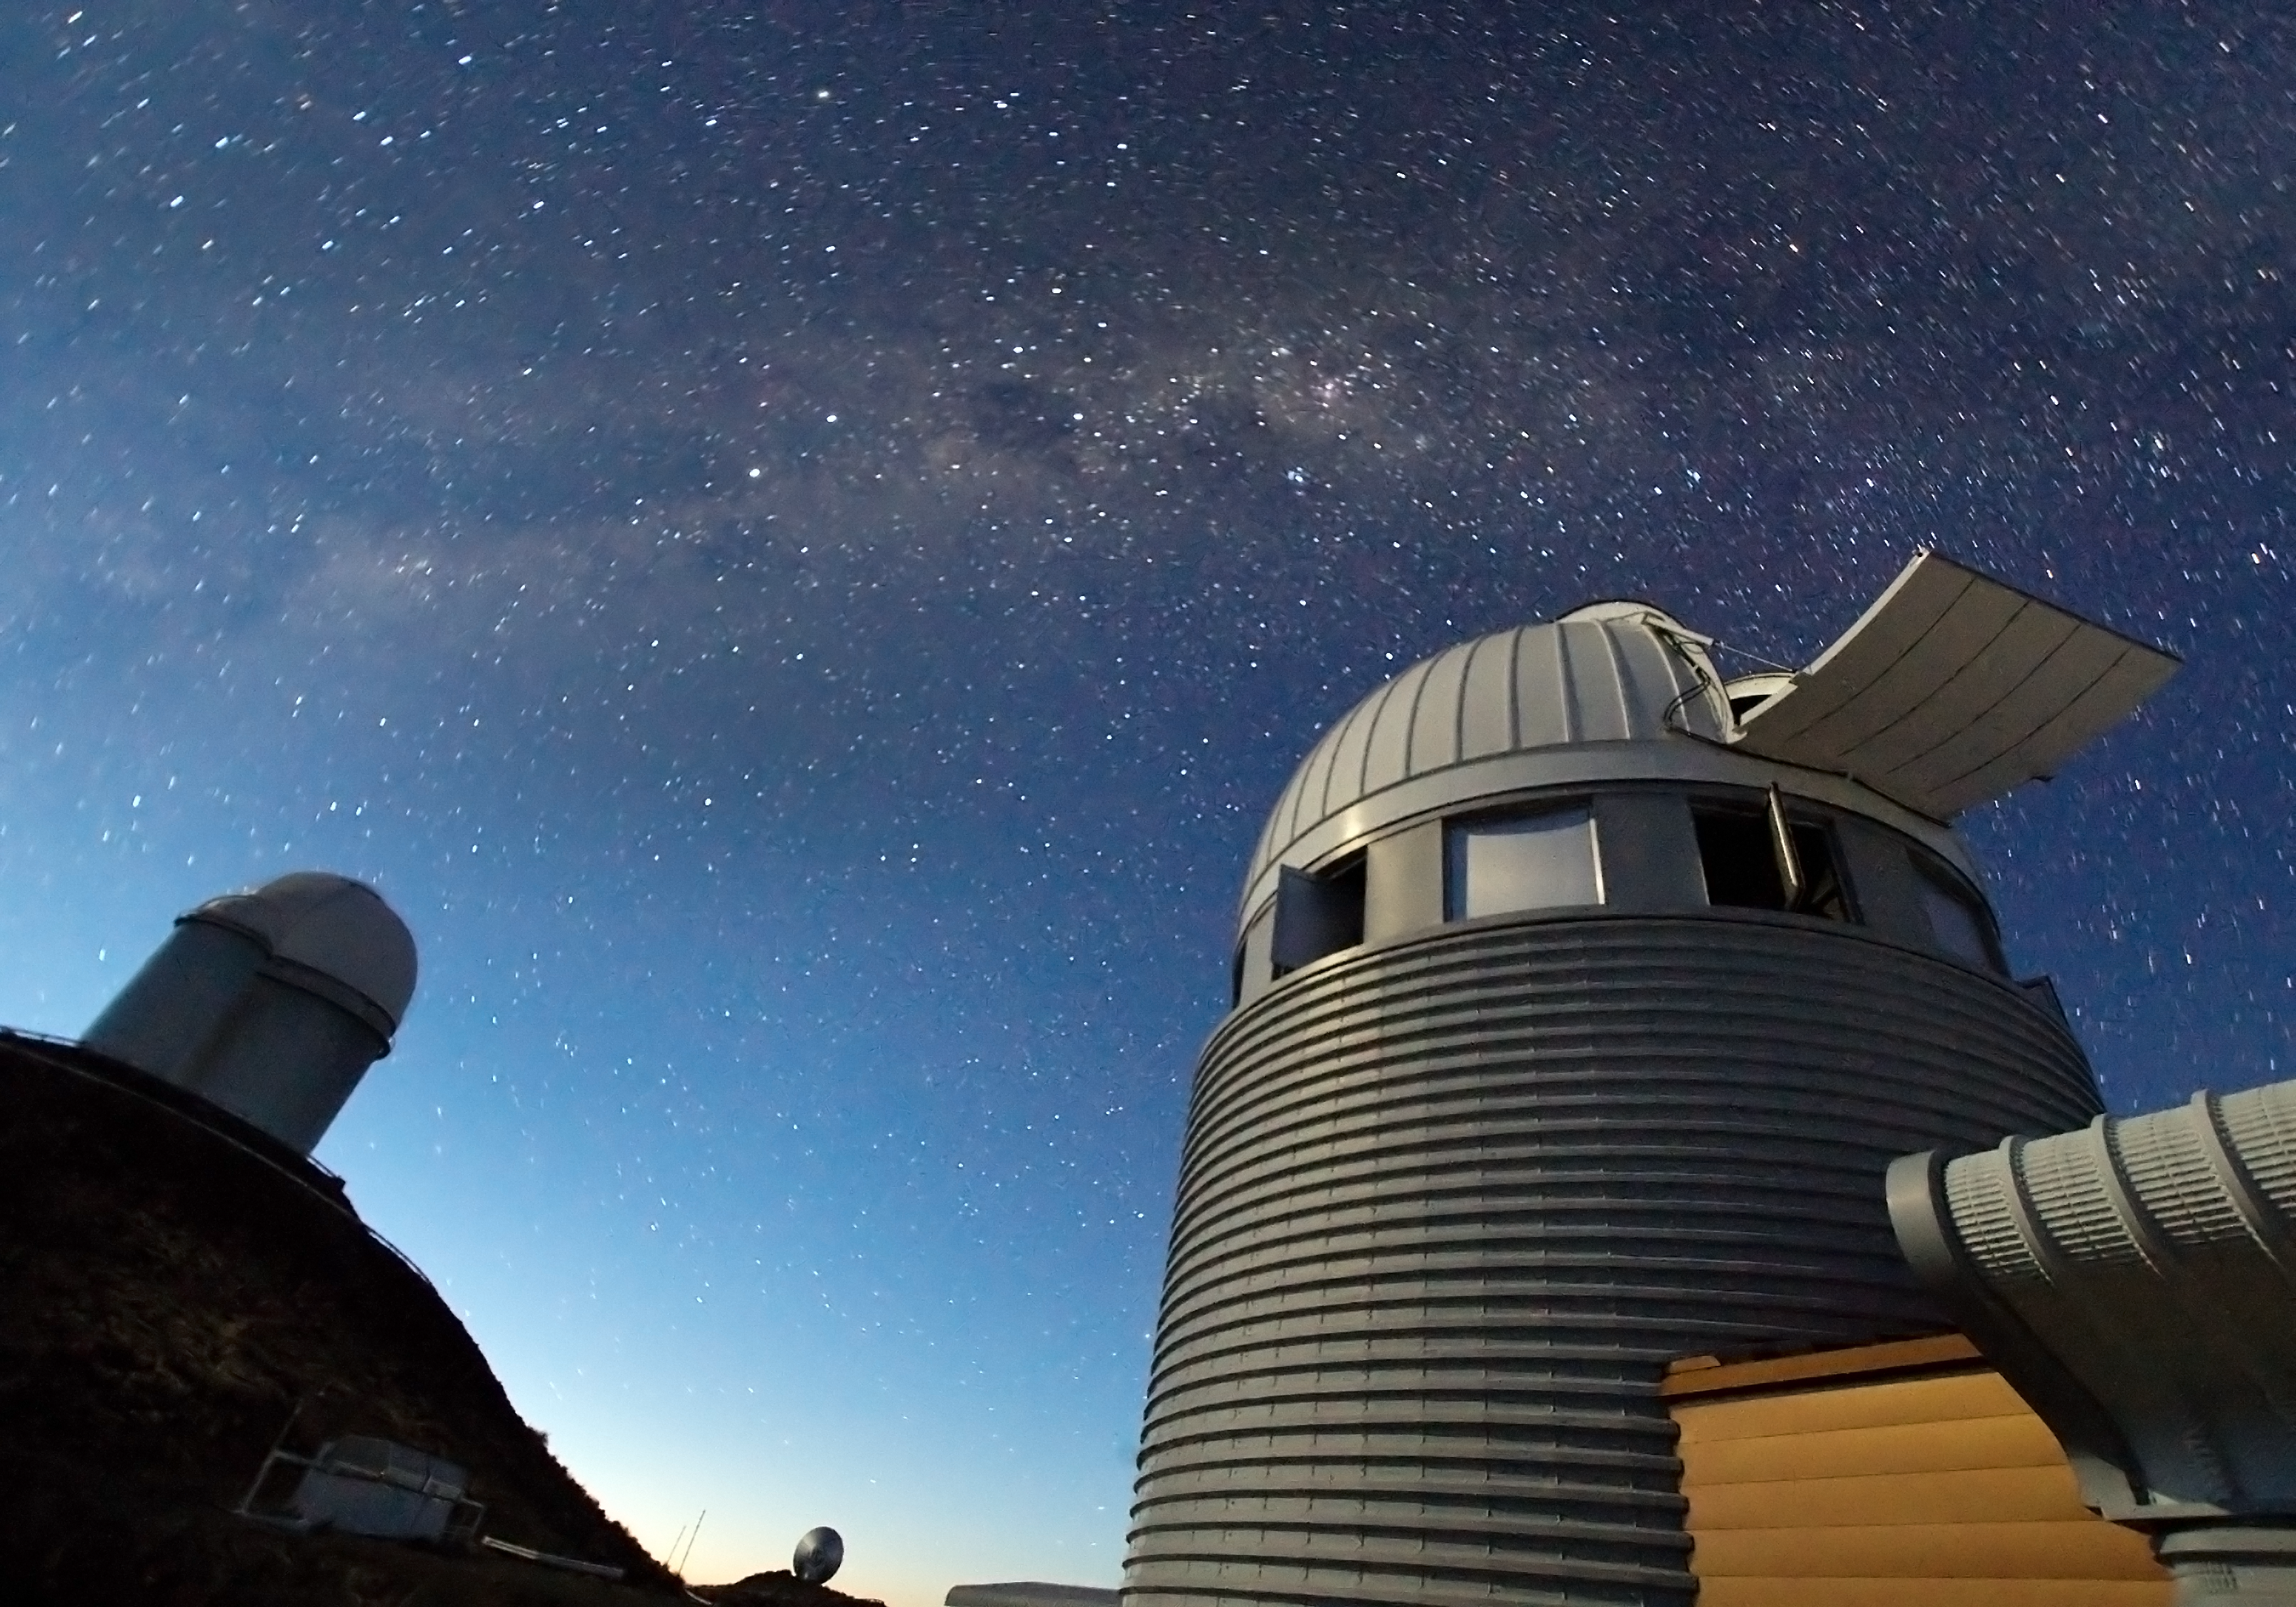

Exoplanet hunters at La Silla*

In the search for distant worlds, few telescopes have had as much success as ESO's 3.6-metre telescope and the Swiss 1.2-metre Leonhard Euler Telescope, both of which are shown in this image.

The 3.6-metre telescope is home to HARPS (High Accuracy Radial velocity Planet Searcher), a spectrograph with unrivalled precision, and holder of many records in the field of exoplanet research, including the discovery of the least massive exoplanet, as well as of the smallest ever measured. Together with HARPS, the Leonhard Euler Telescope has allowed astronomers to find that six exoplanets from a larger sample of 27 were orbiting in the opposite direction to the rotation of their host star — providing an unexpected and serious challenge to current theories of planet formation.

At 2400 metres above sea level in the southern part of Chile’s Atacama Desert, La Silla was ESO’s first observation site. Along with the 3.6-metre telescope, it also hosts the New Technology Telescope (NTT) and the MPG/ESO 2.2-metre telescope as well as several national and smaller telescopes.

Credit: Iztok Bončina/ESO